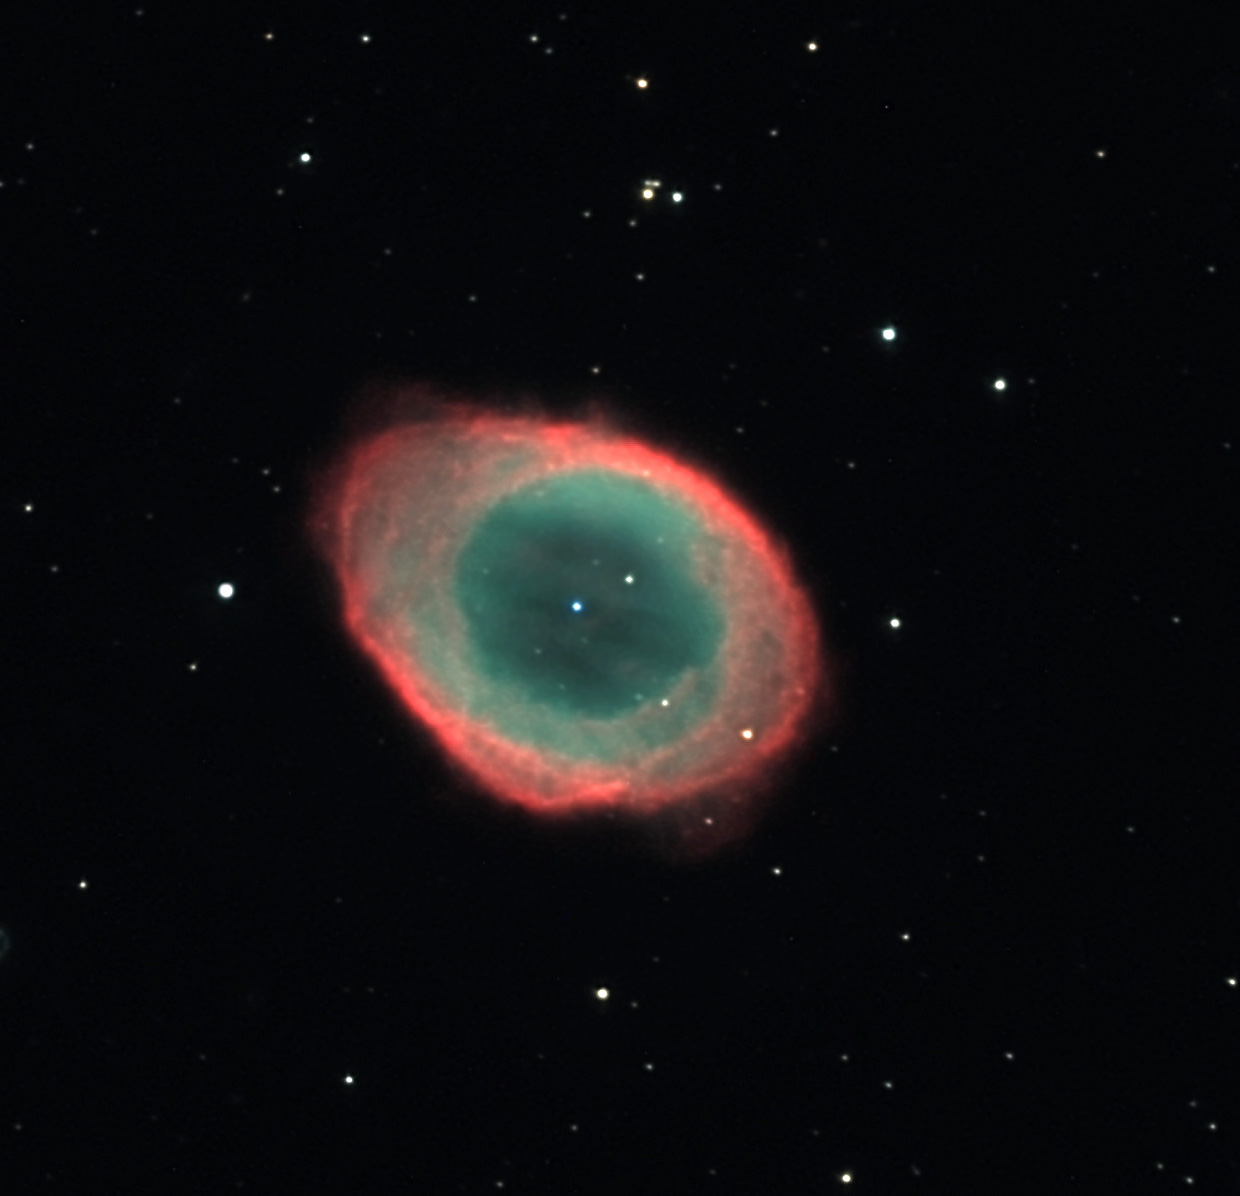

M57 (Ring Nebula)

The ring nebula is probably one of the most famous deep sky objects. Generally when amateurs begin their telescopic journey, after the Orion Nebula, the Ring is one of the next objects on the list. Even through a small telescope its bright and distinctive shape sets it apart from a typical field of stars. An image such as this, when acquired using a CCD camera, shows both the detail and color of this remarkable object. Like others of its type, the Ring Nebula is the expelled outer envelope of an aged star that has now reached its final stages of life. This bubble of gas is more than 2000 light years away and therefore is itself more than 1 lightyear in diameter. The white dwarf (central star which is the naked core of the original sun-like whole) is extremely hot (100,000K) and emits copious amounts of UV radiation. This emission excites various gases in the bubble and makes them glow (not unlike a neon light). The sphere of gas continues to expand, and if we could watch for the next 300,000 years the bubble would thin and disintegrate leaving the cold dark husk of the cooled white dwarf.Technically a better description of this "bubble" of gas is something a bit more cylindrical. In this case we are looking down the major axis (shaft) of the short tube. Previous episodes of mass loss can be seen in concentric layers far from the brightest portion. Please visit the NOAO M57 to see a similar picture created with the Kitt Peak 2.1-meter telescope. If we were able to look at the ring nebula from the side (rotate 90 degrees), it would look like M76. Also note the galaxy, IC 1296, which floats majestically in the background.

This image was taken as part of Advanced Observing Program (AOP) program at Kitt Peak Visitor Center during 2014.

Credit: KPNO/NOIRLab/NSF/AURA/Adam Block